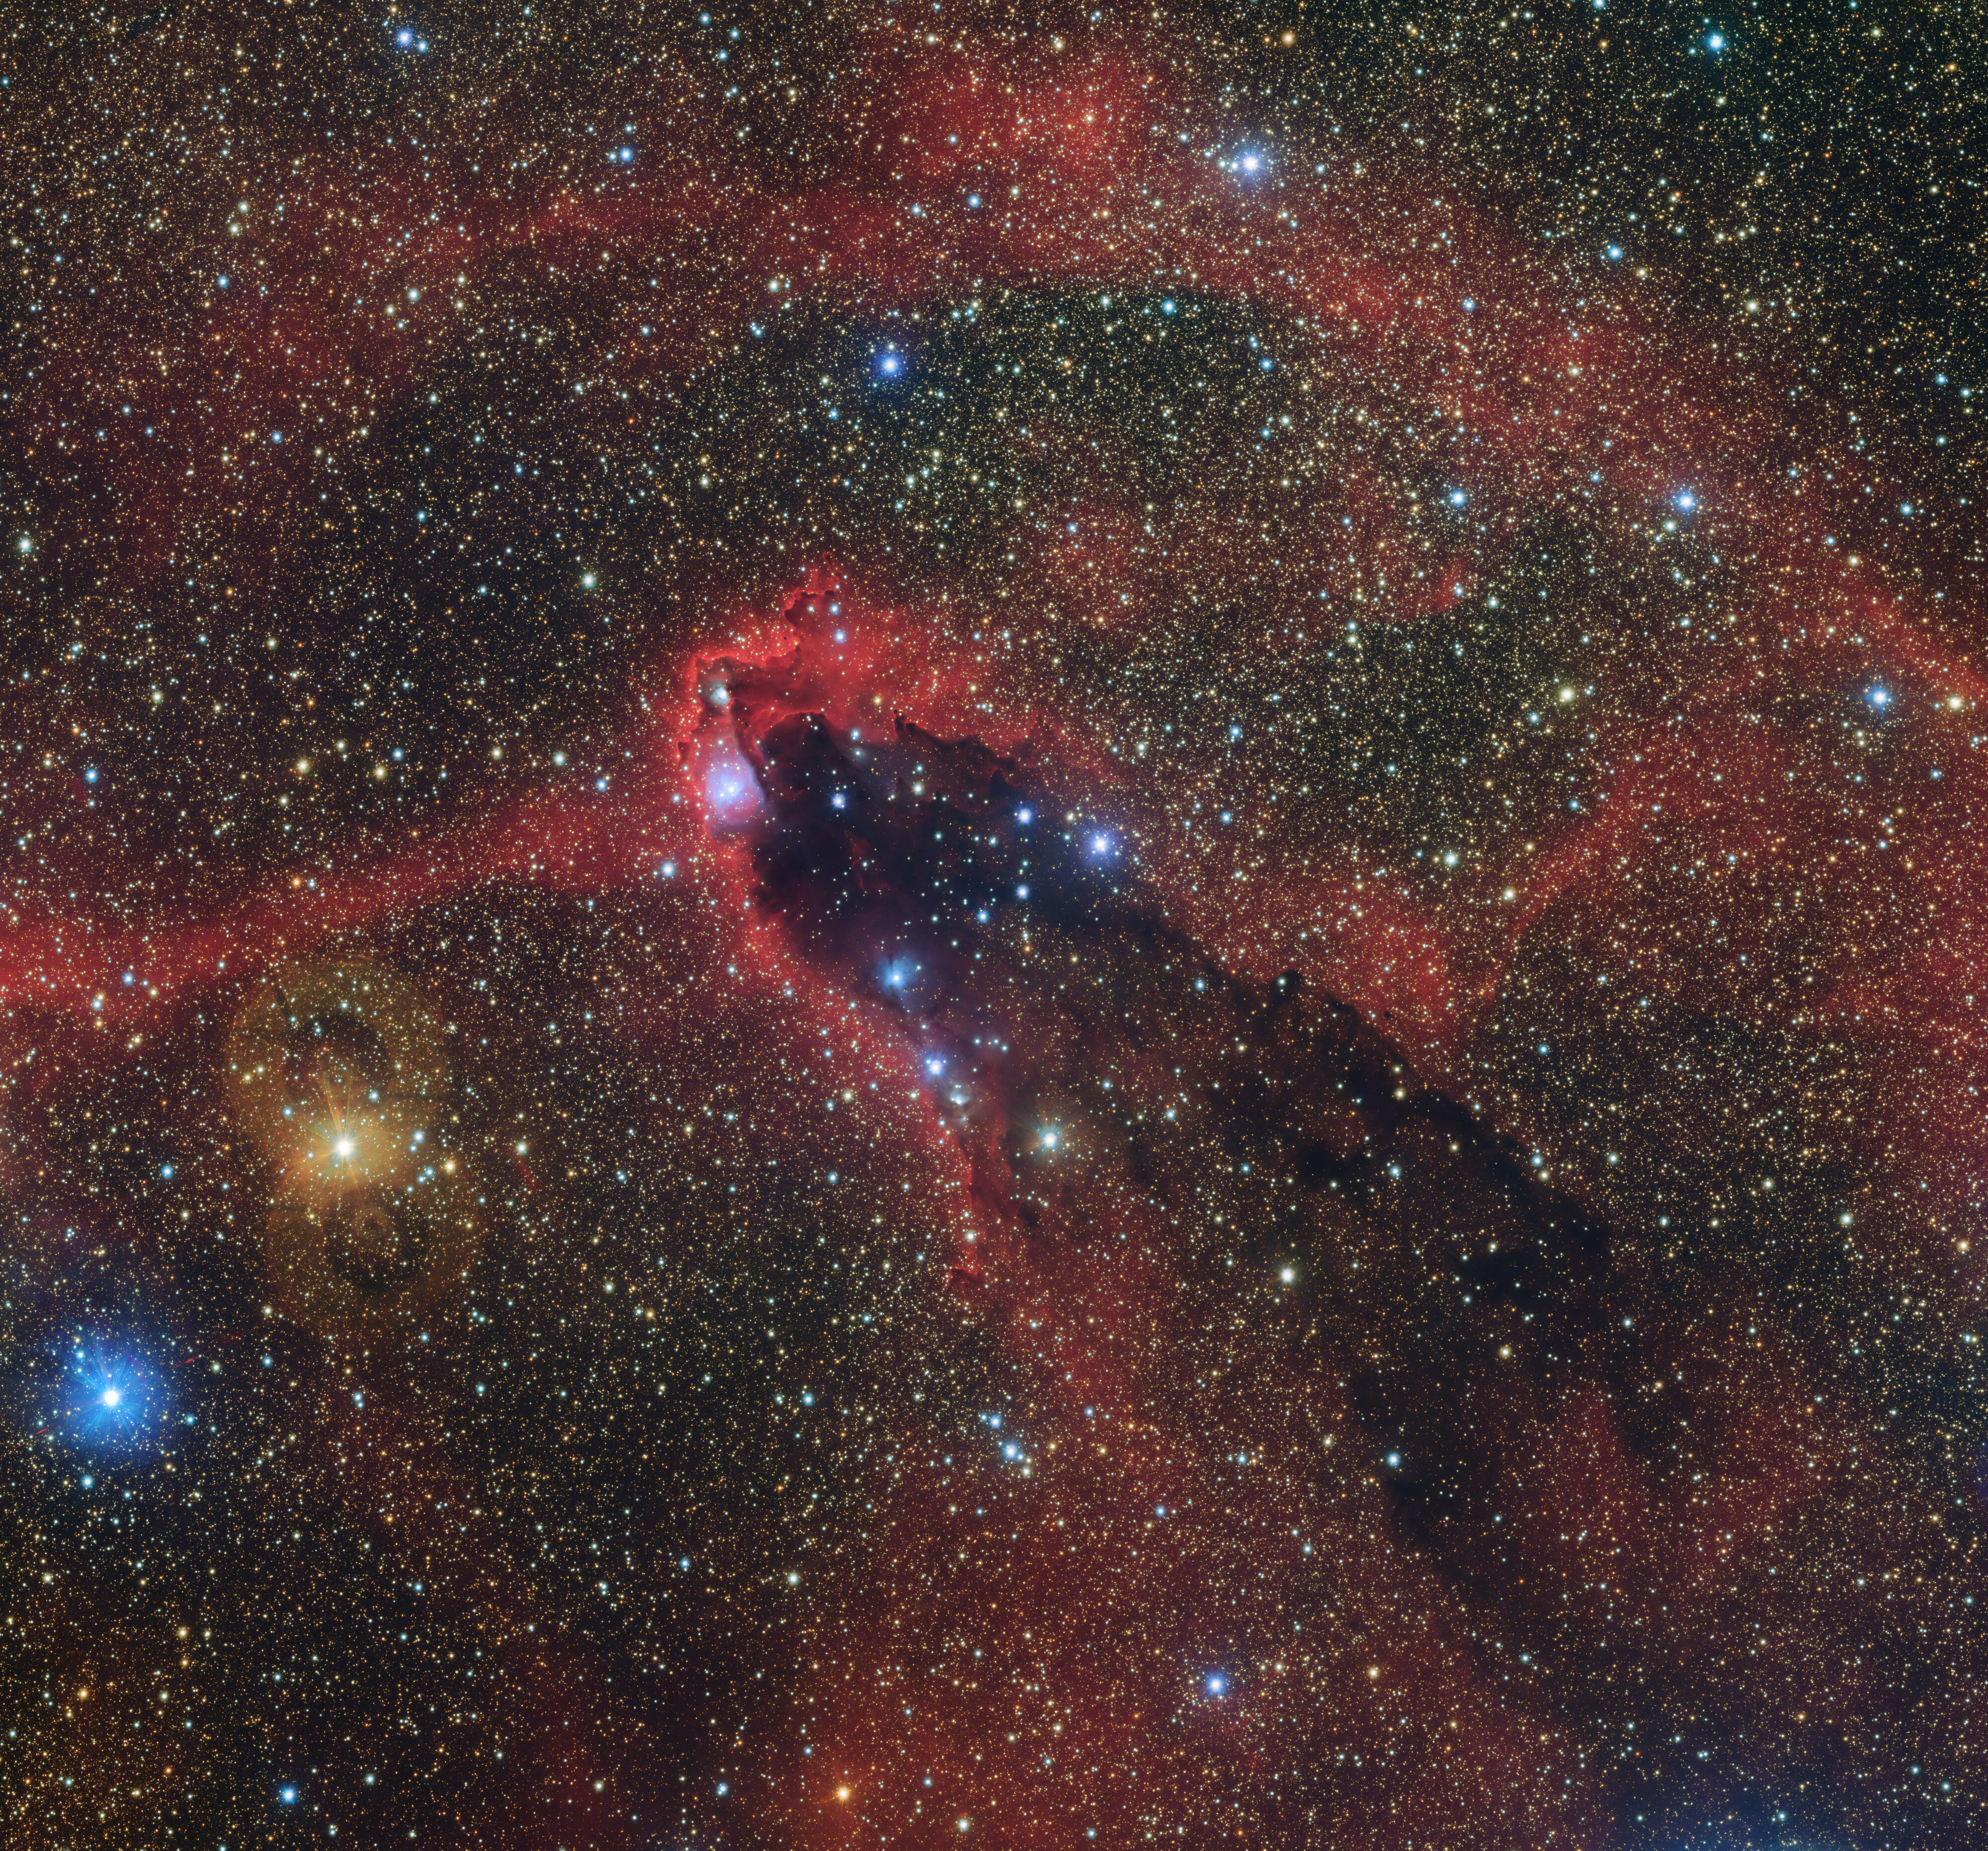

Dark and towering

Astronomers are well-known for naming objects with odd conventions, and the cometary globule GN 16.43.7.01 seen in this Picture of the Week is no exception. Cometary globules have nothing to do with comets aside from appearance: they are named for their dusty head and elongated, dark tail, as seen in this image taken with the VLT Survey Telescope (VST) hosted at ESO’s Paranal Observatory in Chile.

This globule, dubbed the Dark Tower — astronomers compensate with obvious names — lies about 5000 light-years away from Earth in the southern constellation Scorpius (the Scorpion). It contains dense clumps of collapsing gas and dust out of which stars will be born.

The curious shape of this object is carved out from an intense bombardment of radiation from a cluster of young, bright stars located off-camera to the upper-left. This radiation has swept around and outlined the cometary globule with the characteristic pink glow of hot, excited matter.

Credit: ESO/VPHAS+ team. Acknowledgement: CASU